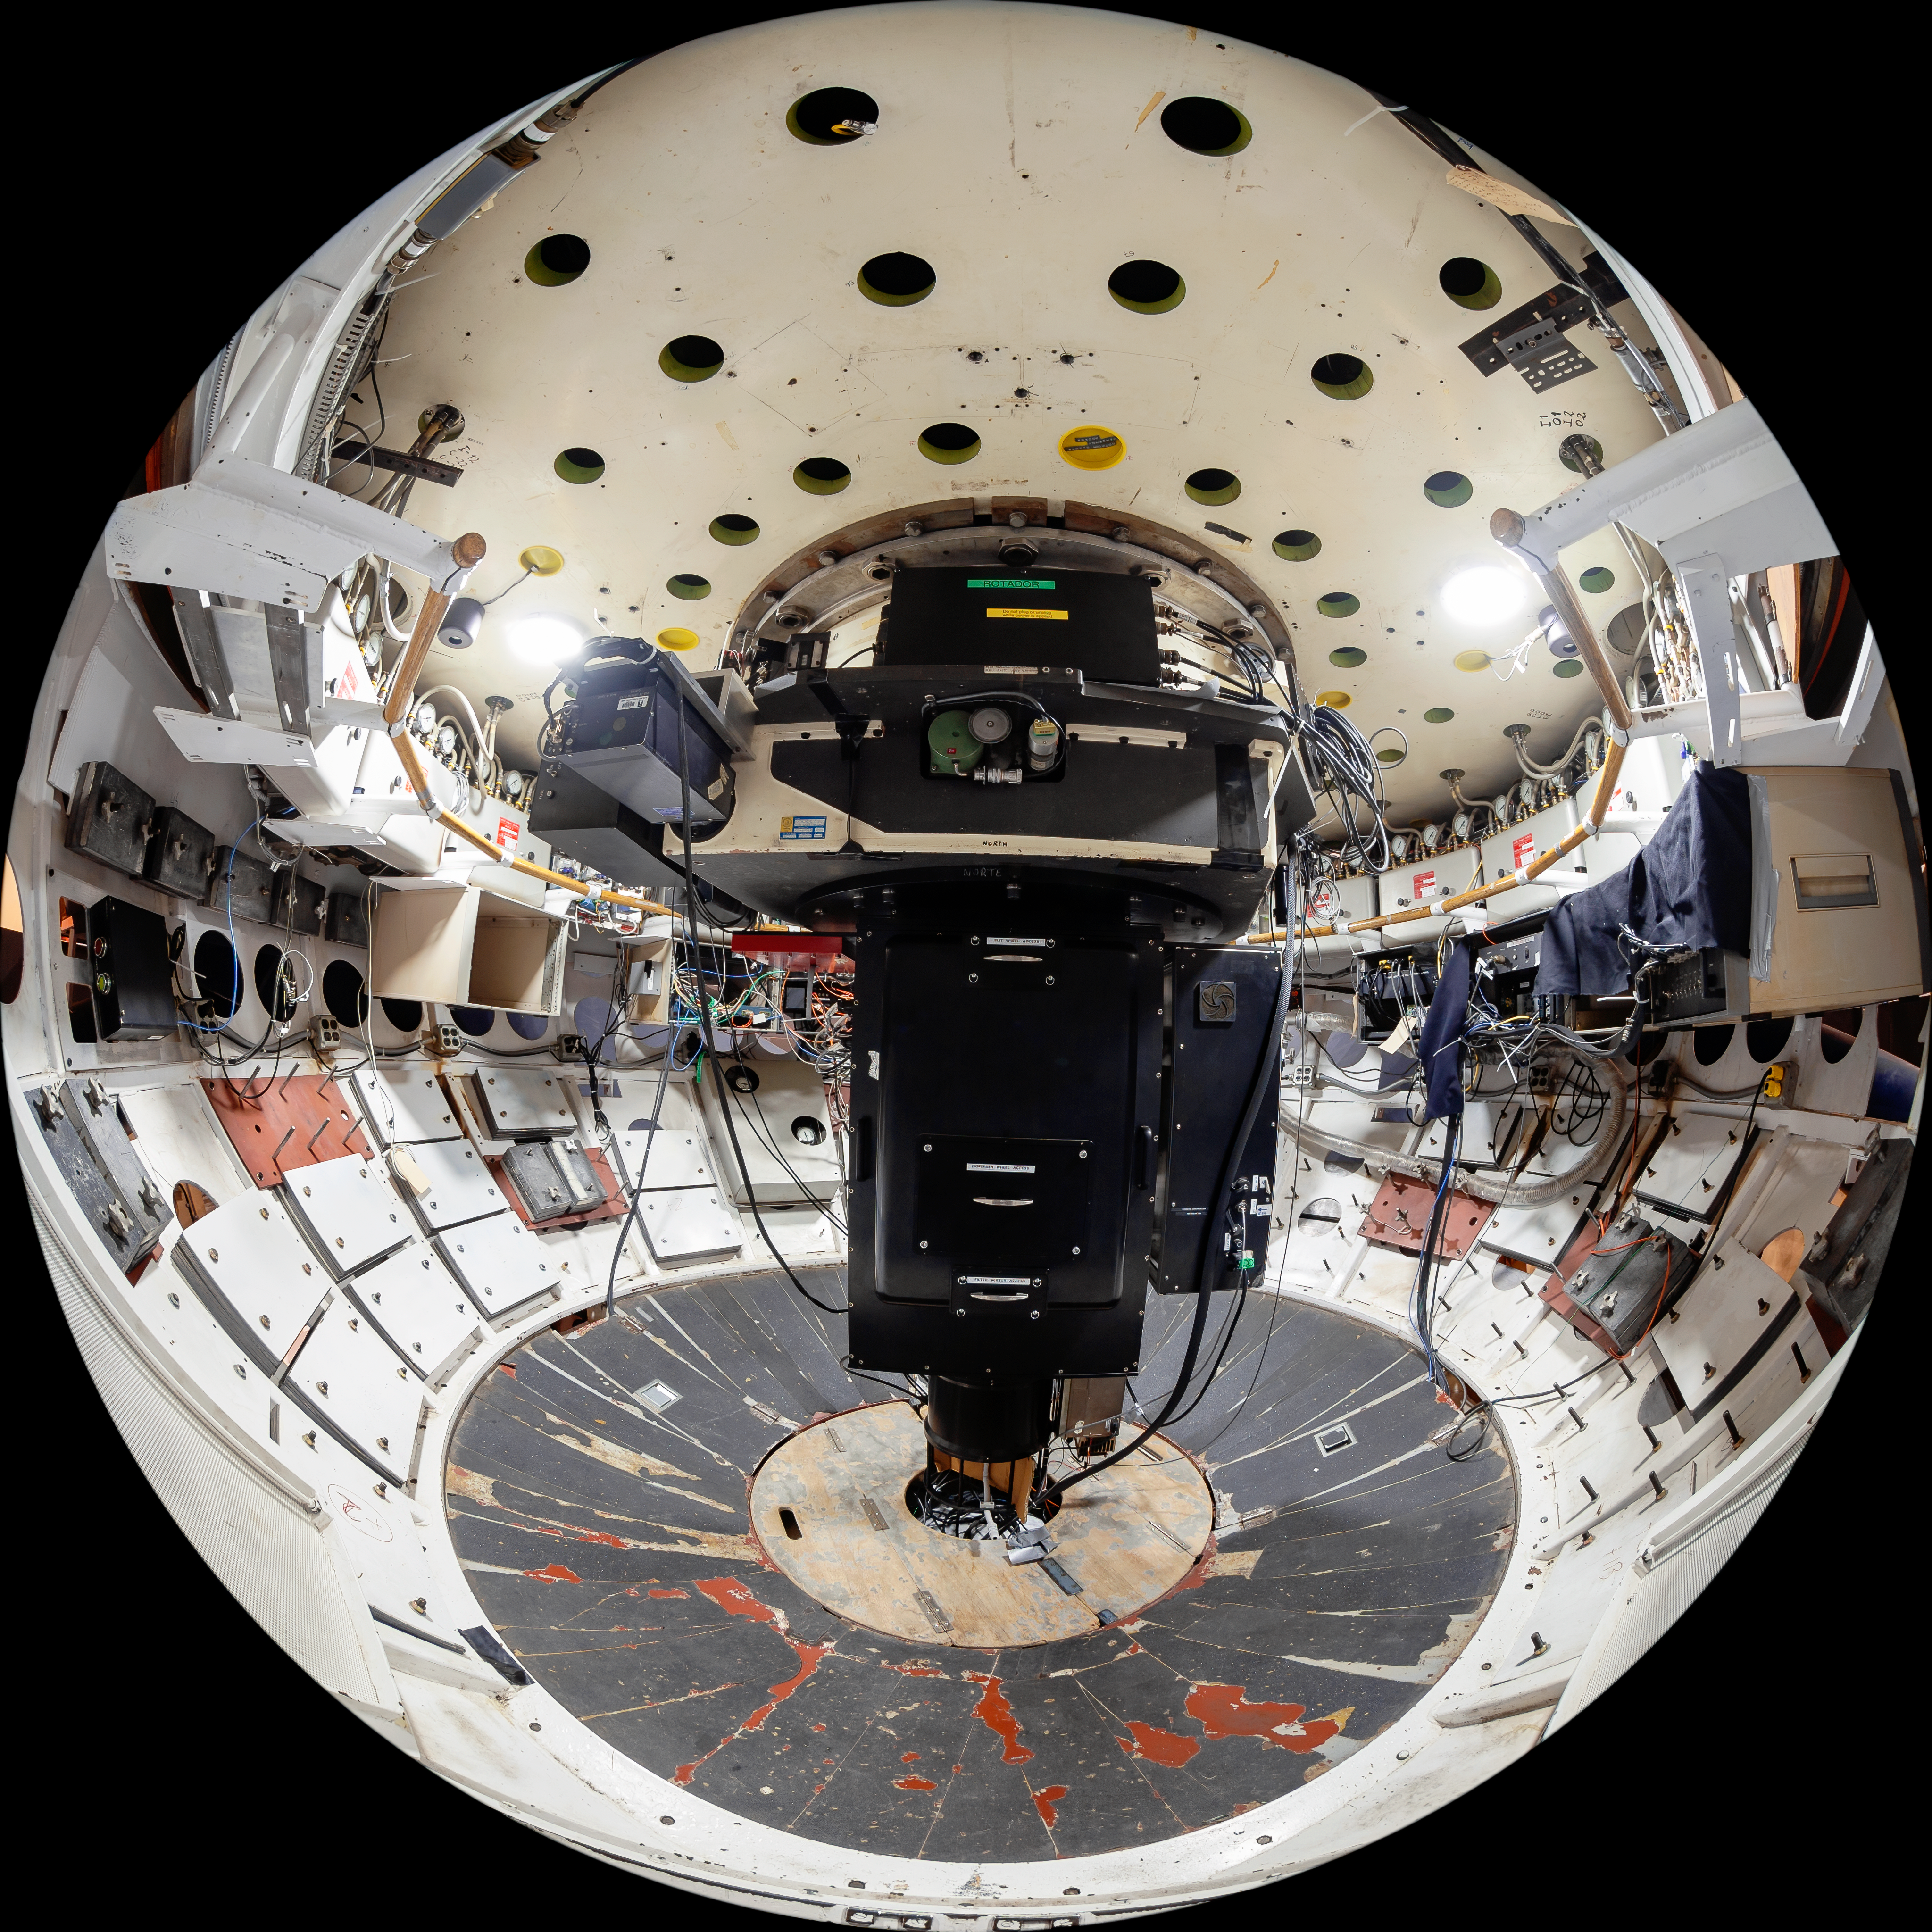

Víctor M. Blanco 4-meter Telescope Interior

The interior of the Víctor M. Blanco 4-meter Telescope at Cerro Tololo Inter-American Observatory (CTIO) in Chile.

Credit: CTIO/NOIRLab/NSF/AURA/T. Matsopoulos